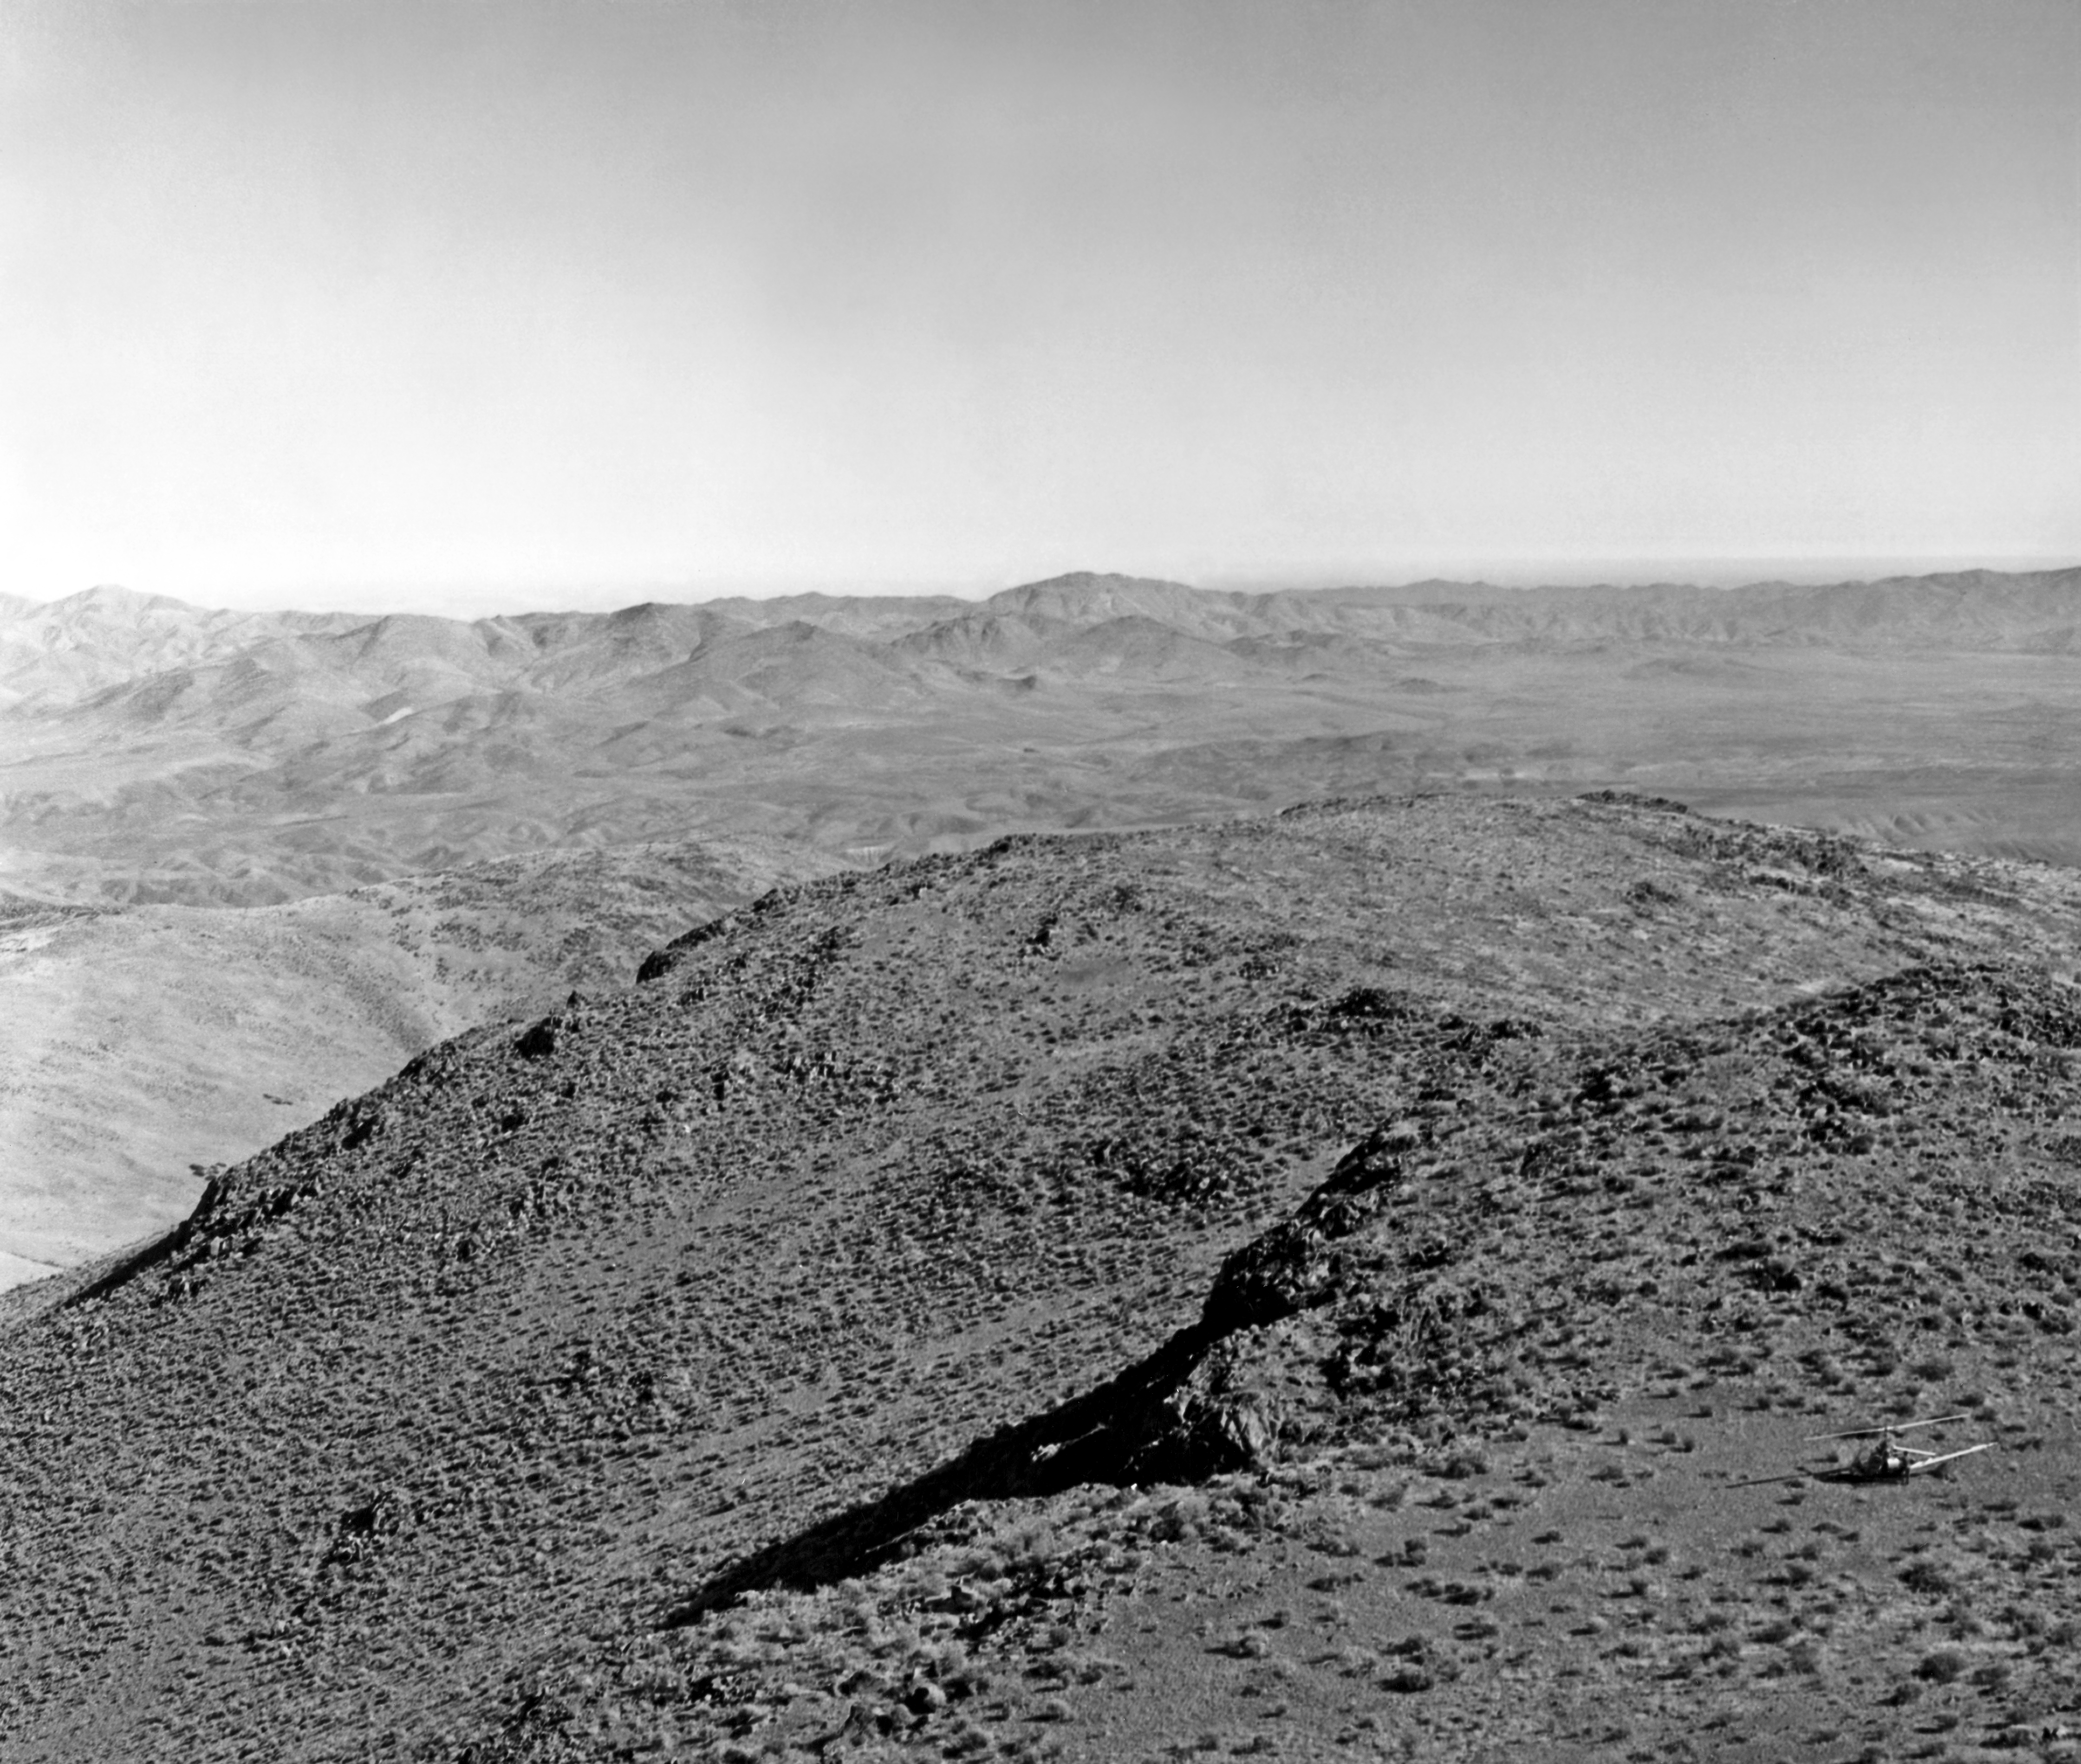

Flight over La Silla, 1964

Left part of La Silla, the first photograph, taken in 1964 on occasion of a helicopter flight, taken by O.Heckmann.

Credit: ESO/O. Heckmann